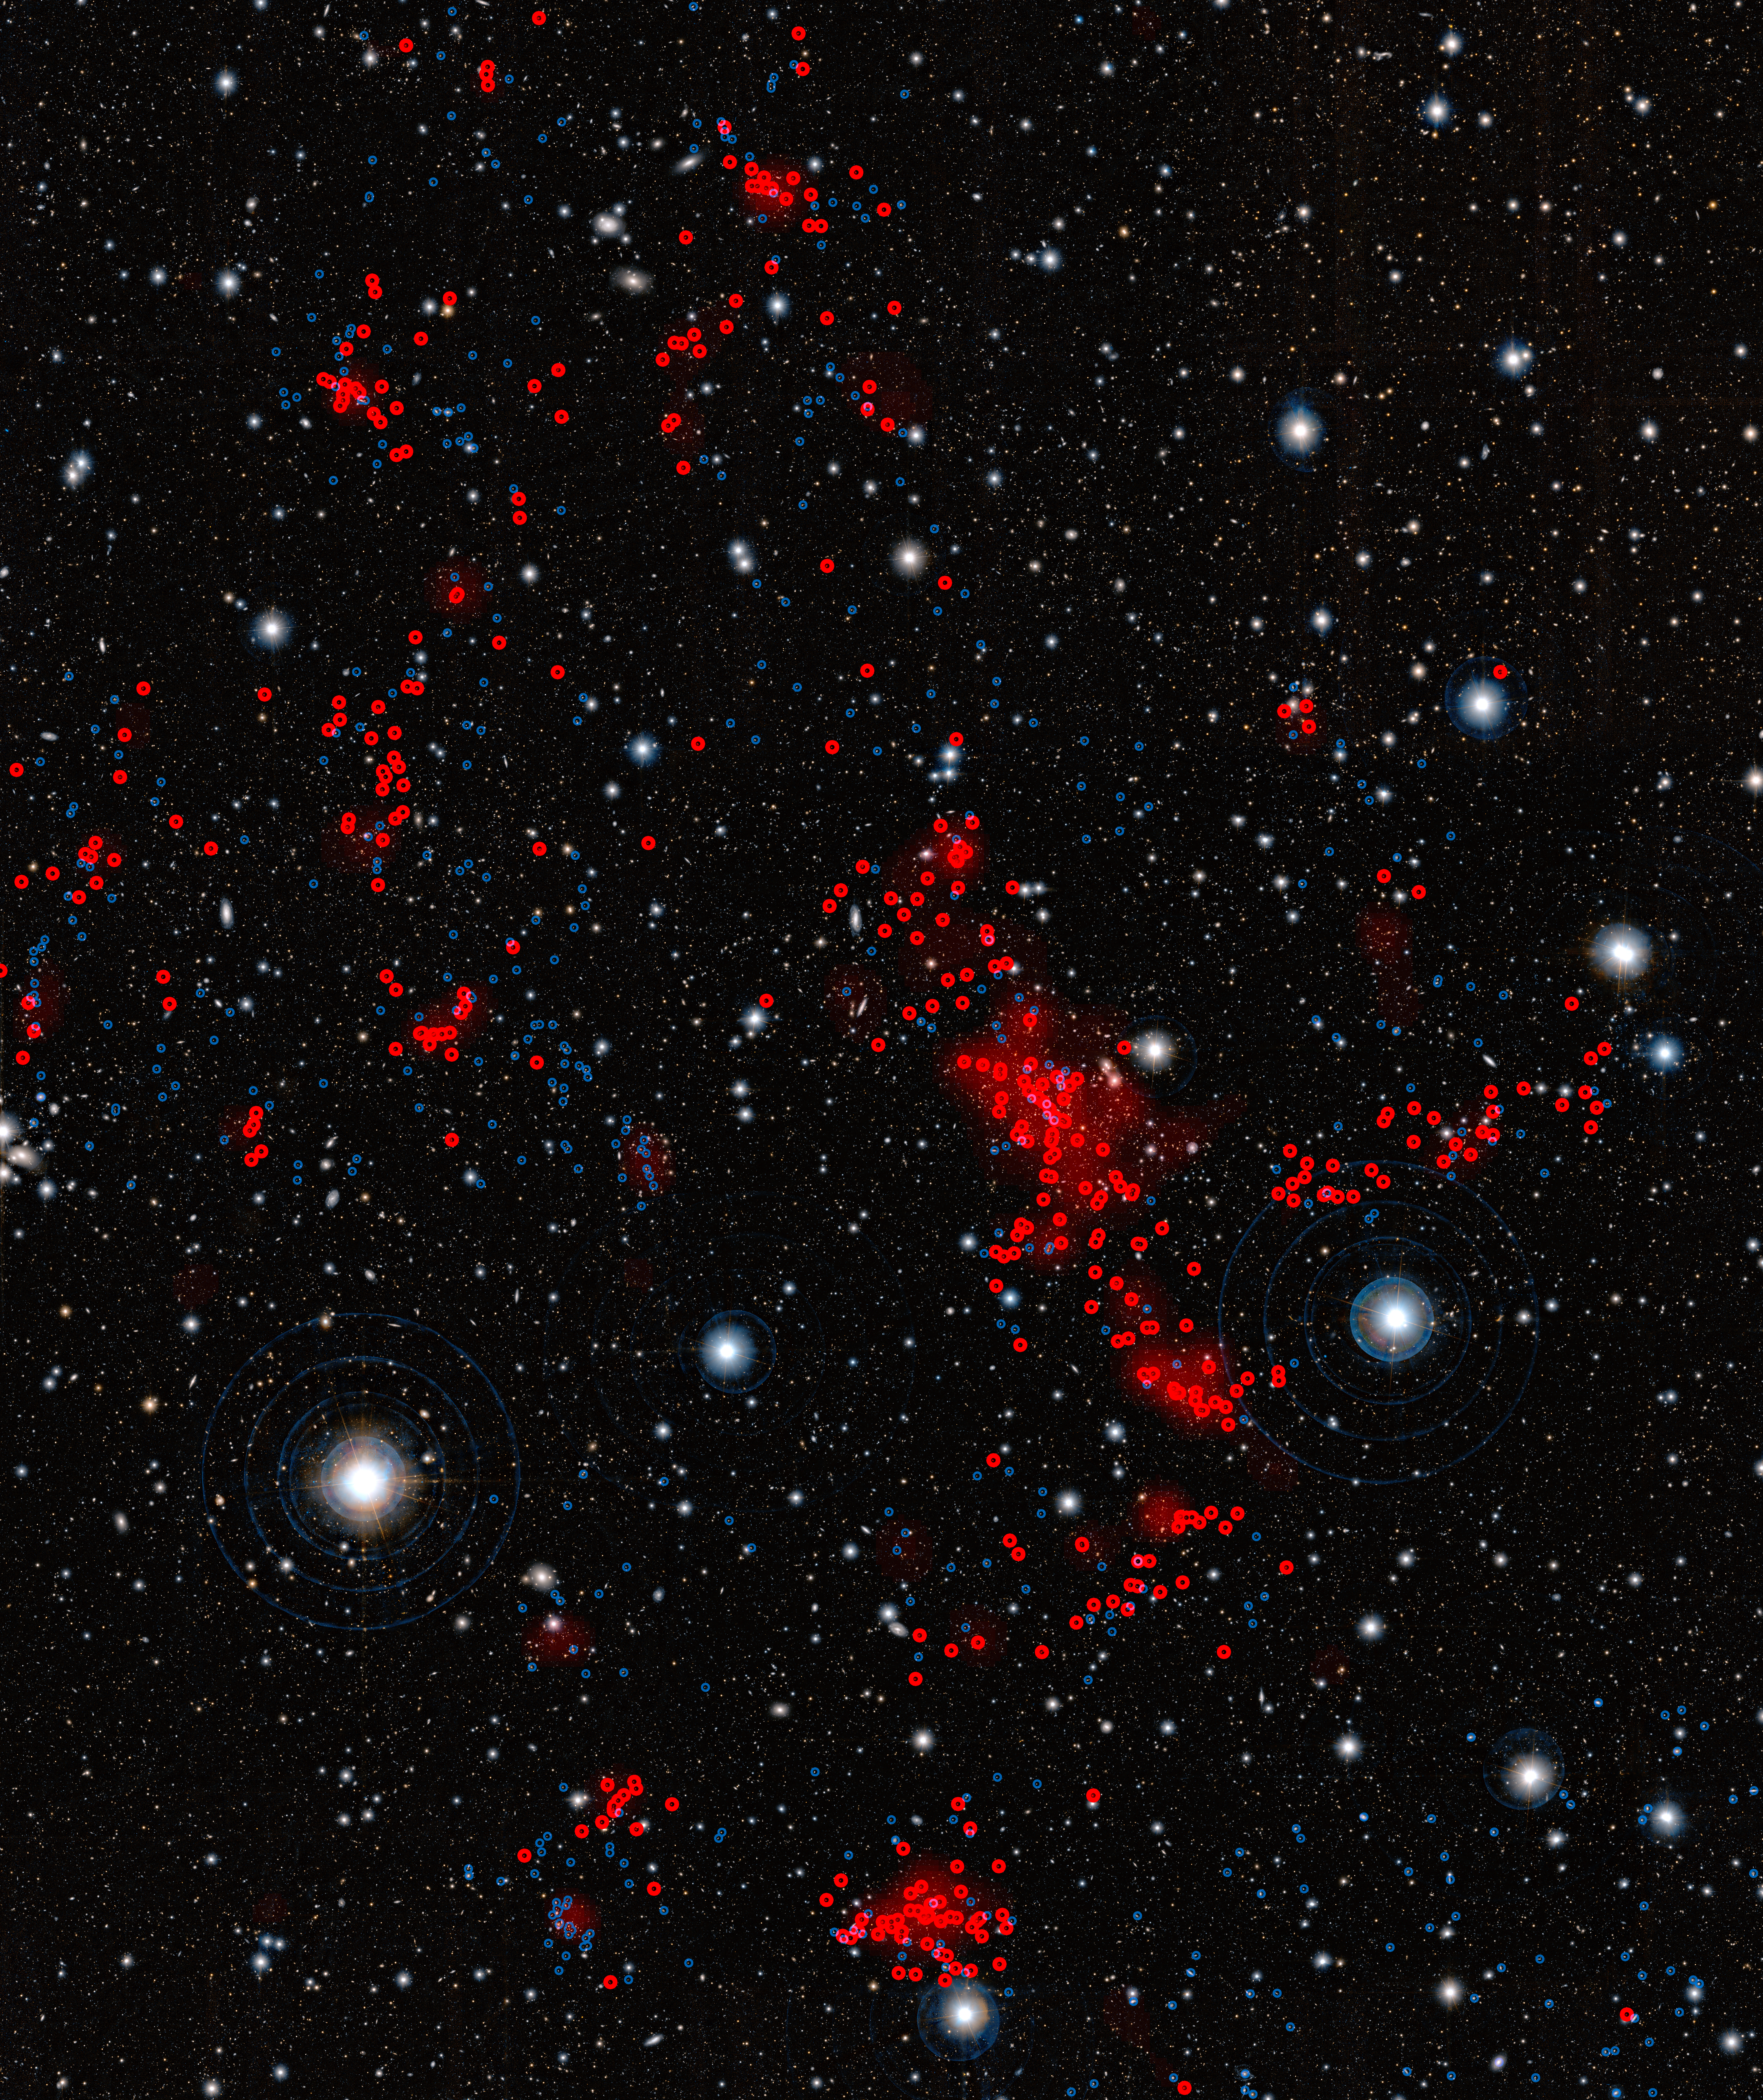

Gigantic structure of galaxies

This image, obtained with the Subaru Telescope, operated by the National Astronomical Observatory of Japan was used by a team of astronomers, led by Masayuki Tanaka from the European Southern Observatory (ESO), to uncover a gigantic, previously unknown assembly of galaxies located almost seven billion light-years away from us. This structure was confirmed by further observations made using ESO’s Very Large Telescope and Subaru. It is the first observation of such a prominent galaxy structure in the distant Universe, providing further insight into the cosmic web and how it formed.

The galaxies located in the newly discovered structure are shown in red. Galaxies that are either in front or behind the structure are shown in blue.

Credit: ESO/Subaru/National Astronomical Observatory of Japan/M. Tanaka